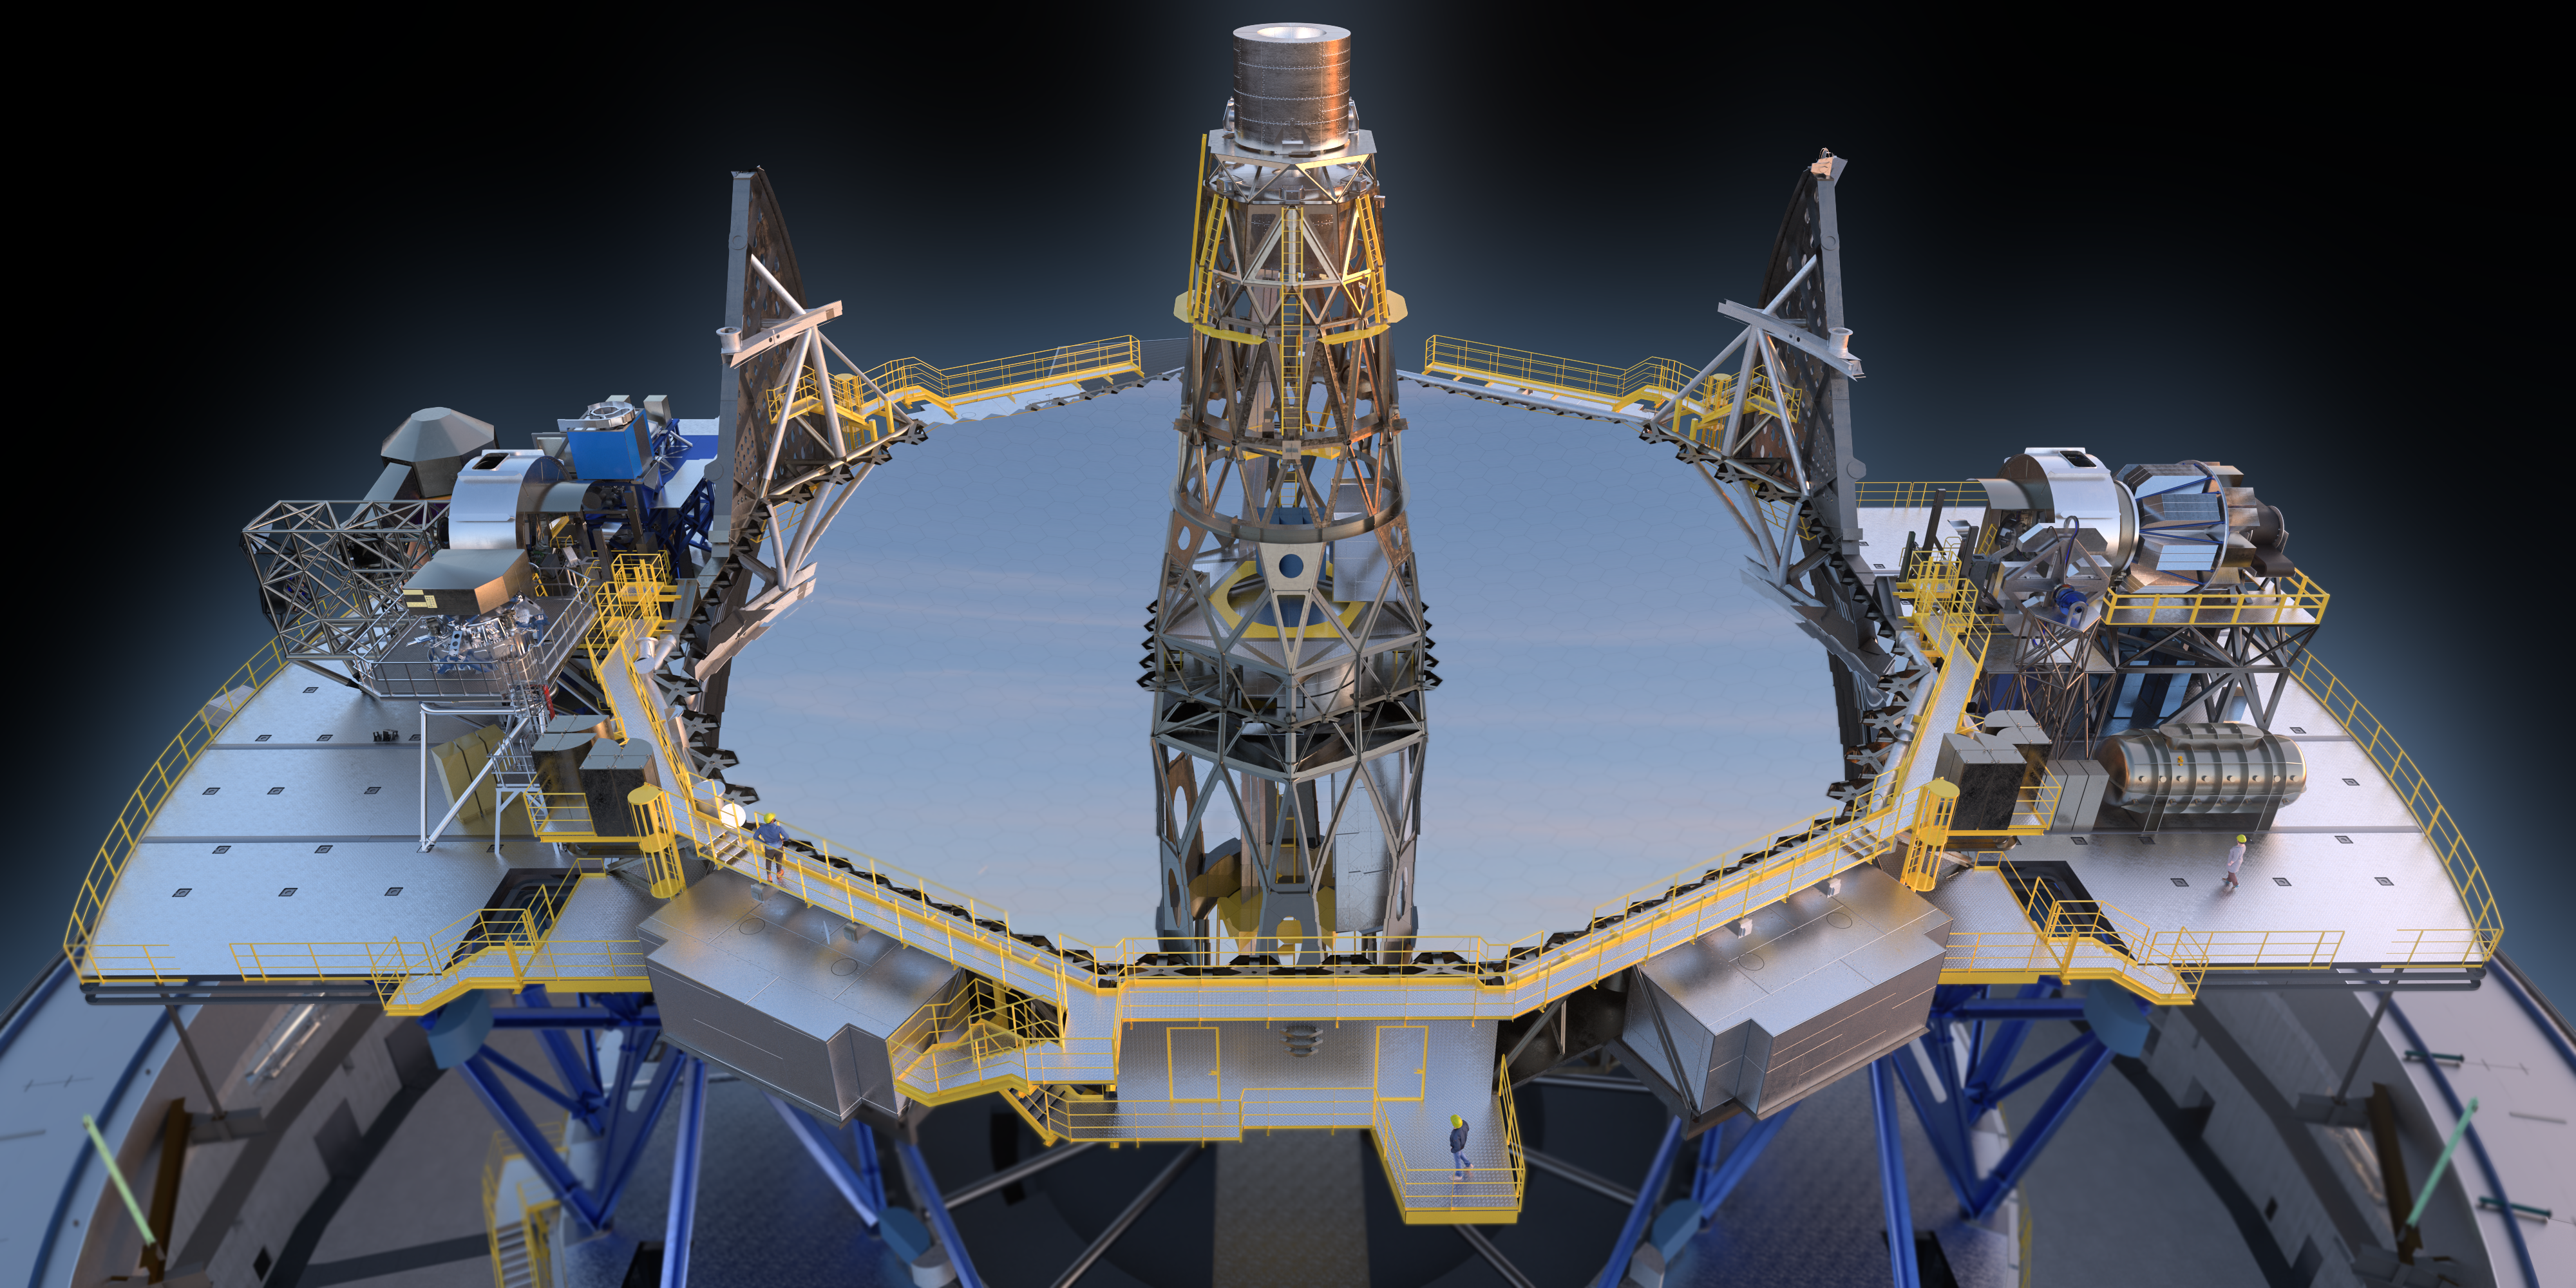

The ELT M1 (artist's impression)

Computer rendering showing the main mirror (M1) of the ESO Extremely Large Telescope.

Credit: ESO